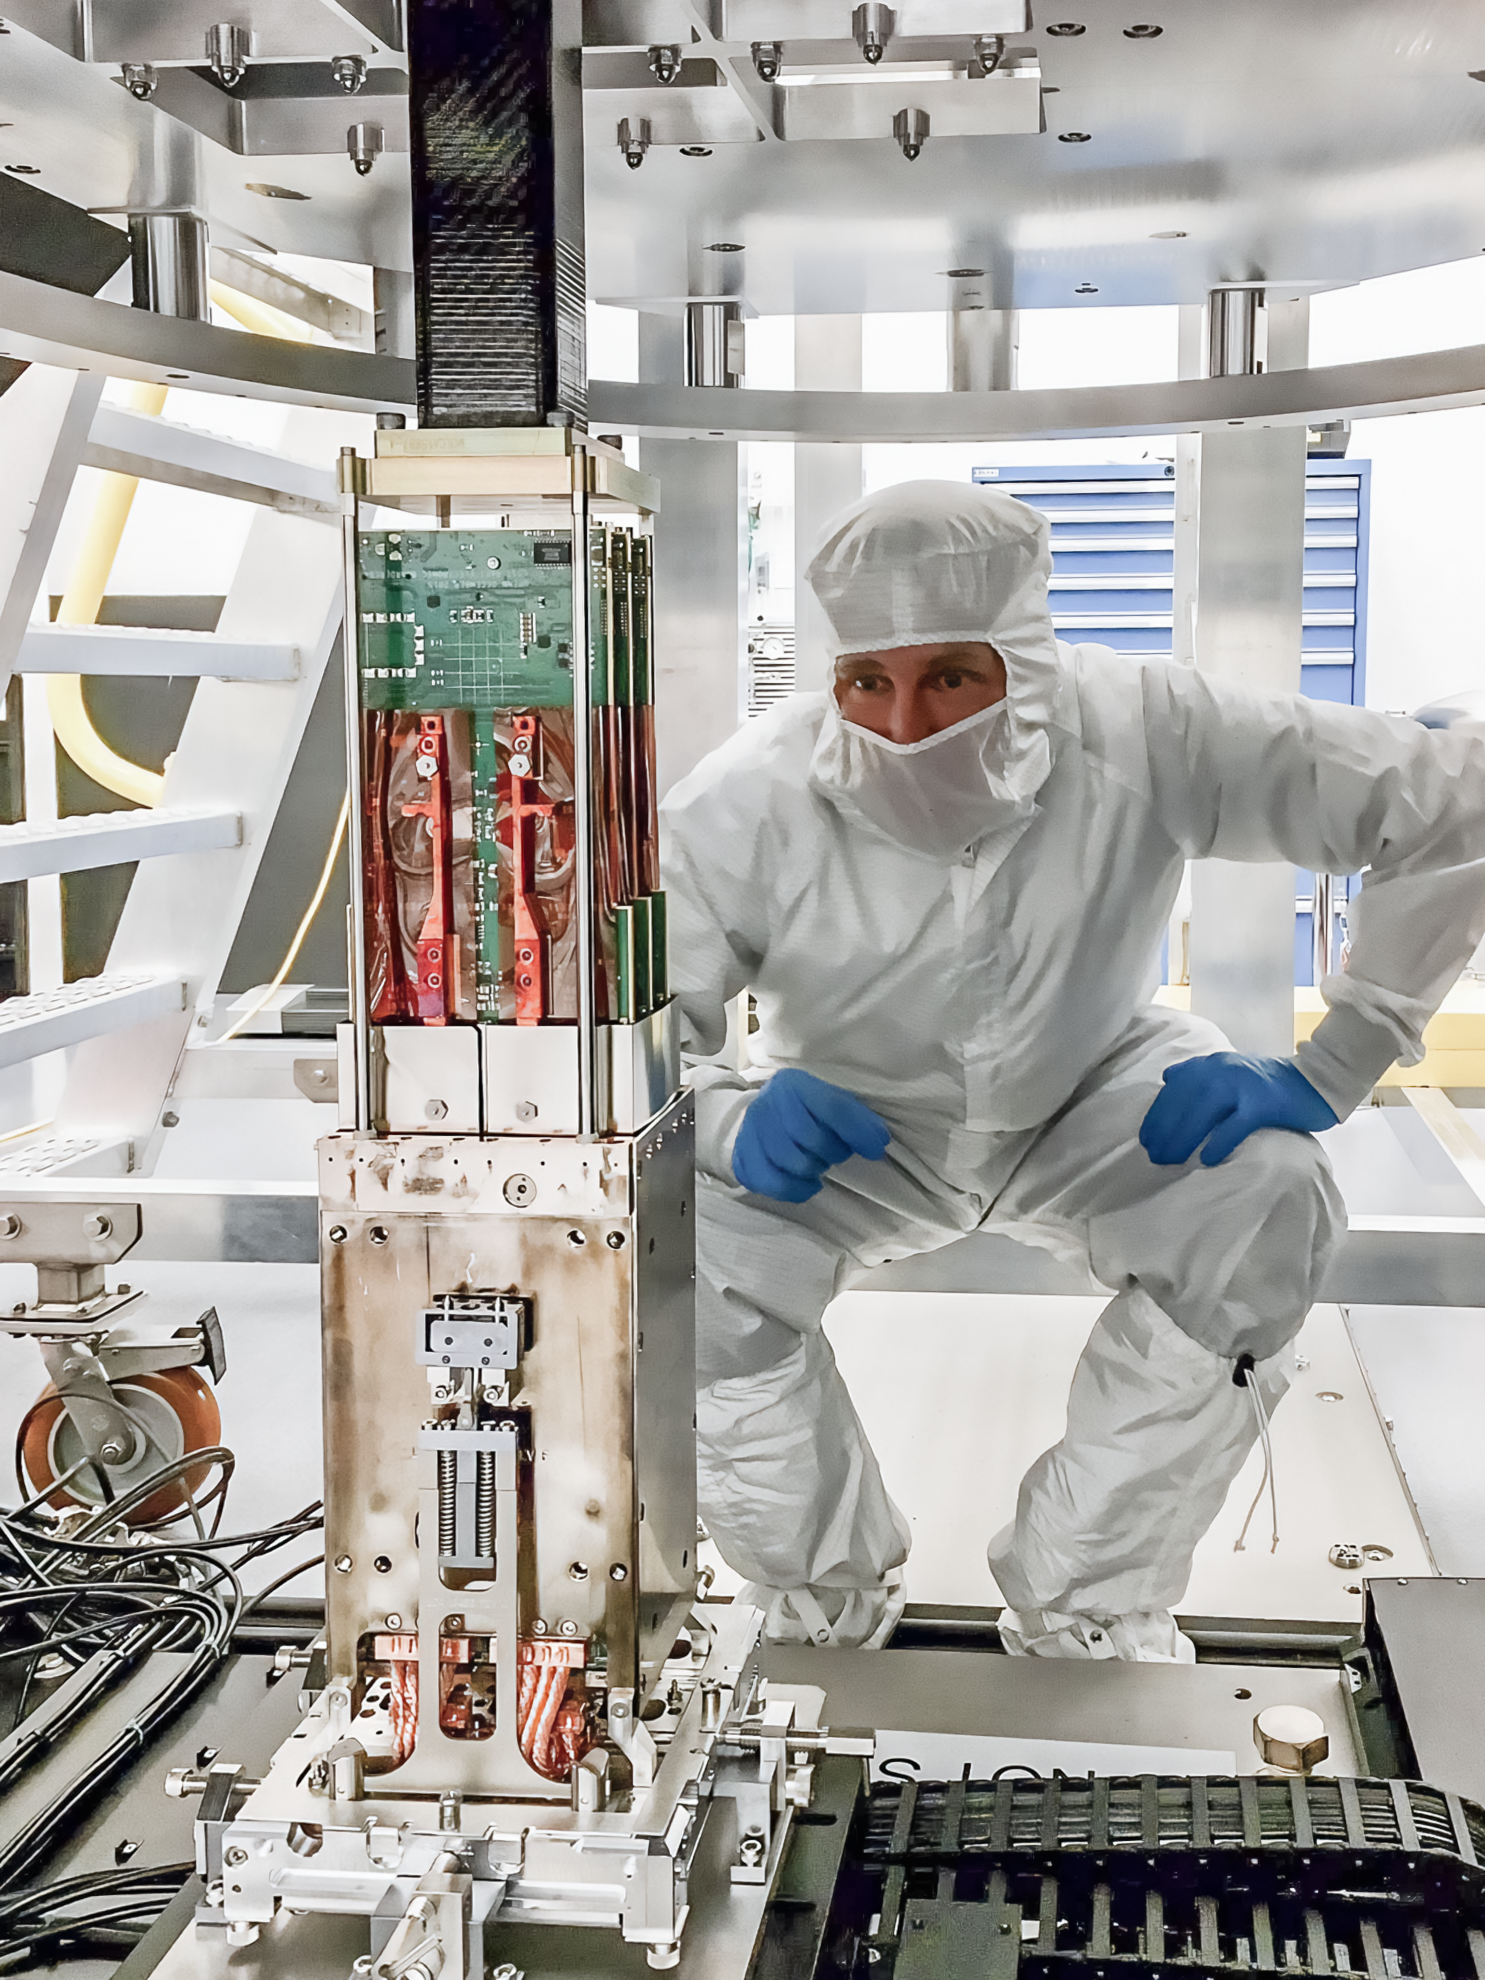

Vera C. Rubin Observatory LSST Camera Focal Plane Build 025

Testing the process of installing RTMs into the cryostat using a mechanical RTM and prototype cryostat assembly. These mechanical prototypes have the same geometric features and most of the same tolerances as the science RTMs and real cryostat assembly, but use non-functional imaging sensors (CCDs) and metallic components in place of carbon fiber reinforced silicon carbide.

Credit: Travis Lange/SLAC National Accelerator Laboratory